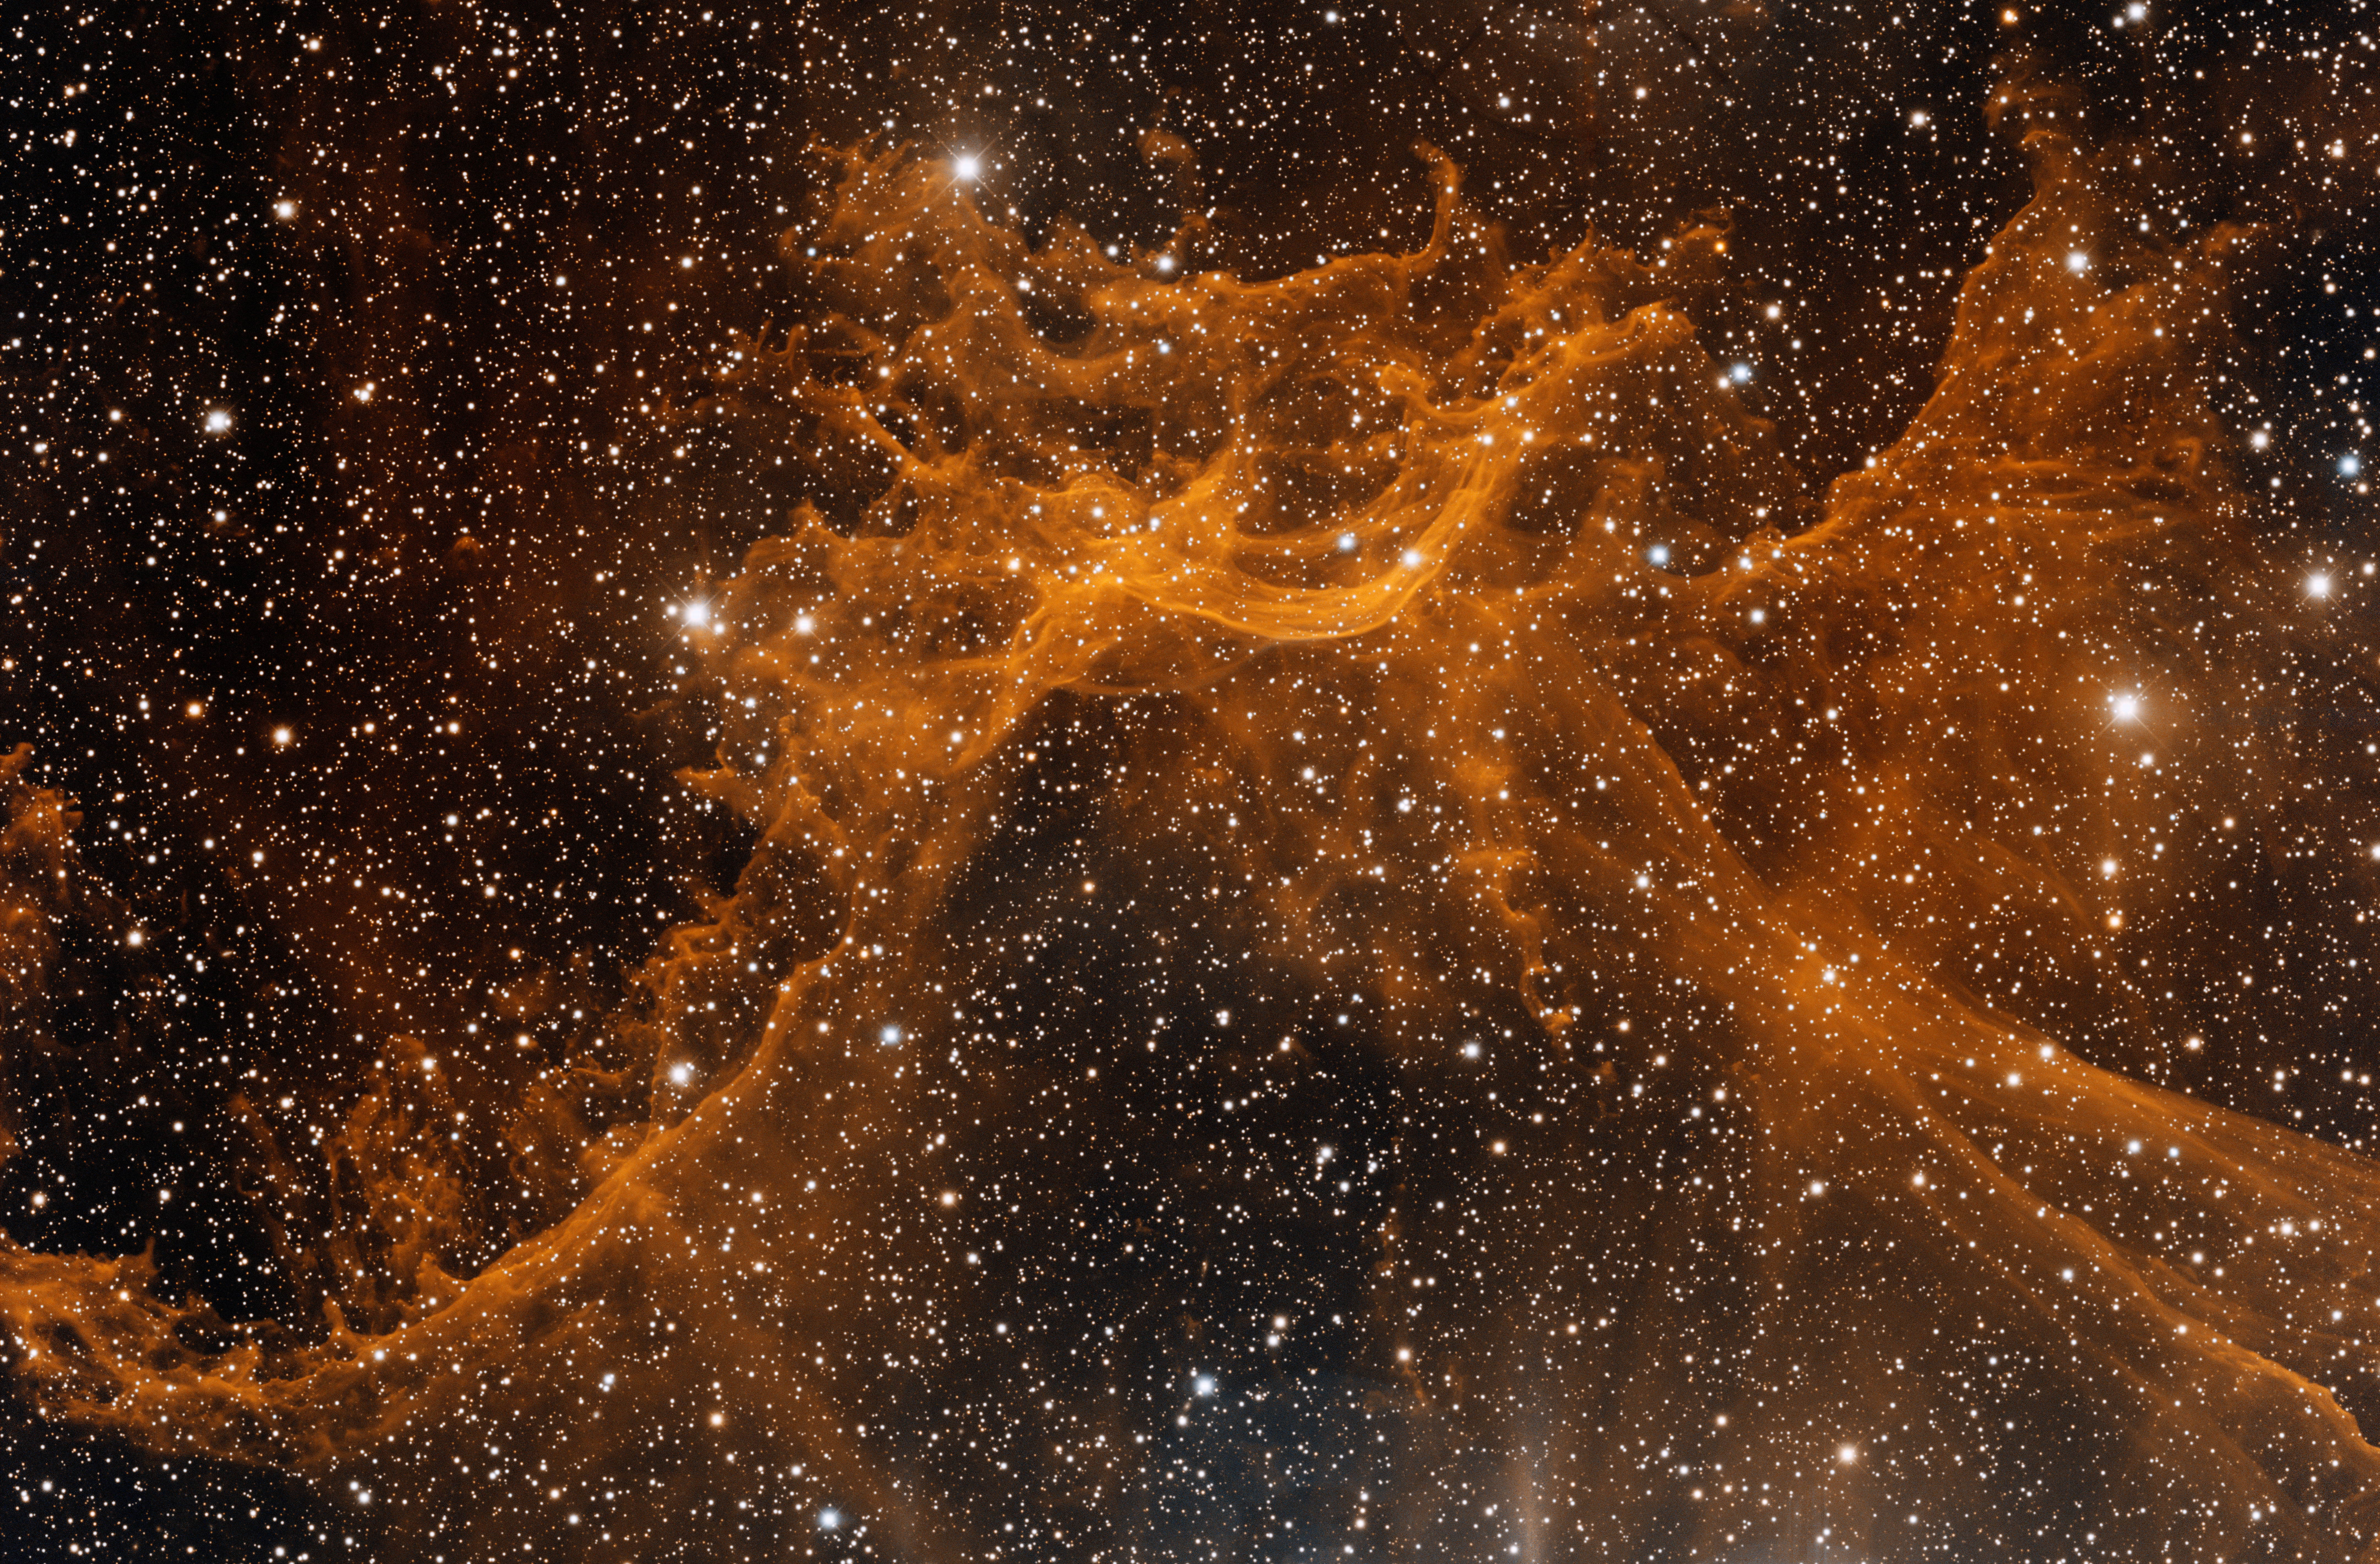

Emission Nebula Sh2-114

This image was obtained with the wide-field view of the Mosaic camera on the Mayall 4-meter telescope at Kitt Peak National Observatory. Sh2-114 is a complex and unusual HII emission nebula. Its complex, wispy structure is likely the result of winds from hot, massive stars interacting with the magnetic fields in the interstellar medium. But very little is known about it. The image was generated with observations in the Hydrogen alpha (red) and Oxygen [OIII] (blue) filters. In this image, North is left, East is down.

Credit: T.A. Rector (University of Alaska Anchorage) and H. Schweiker (WIYN and NOIRLab/NSF/AURA)